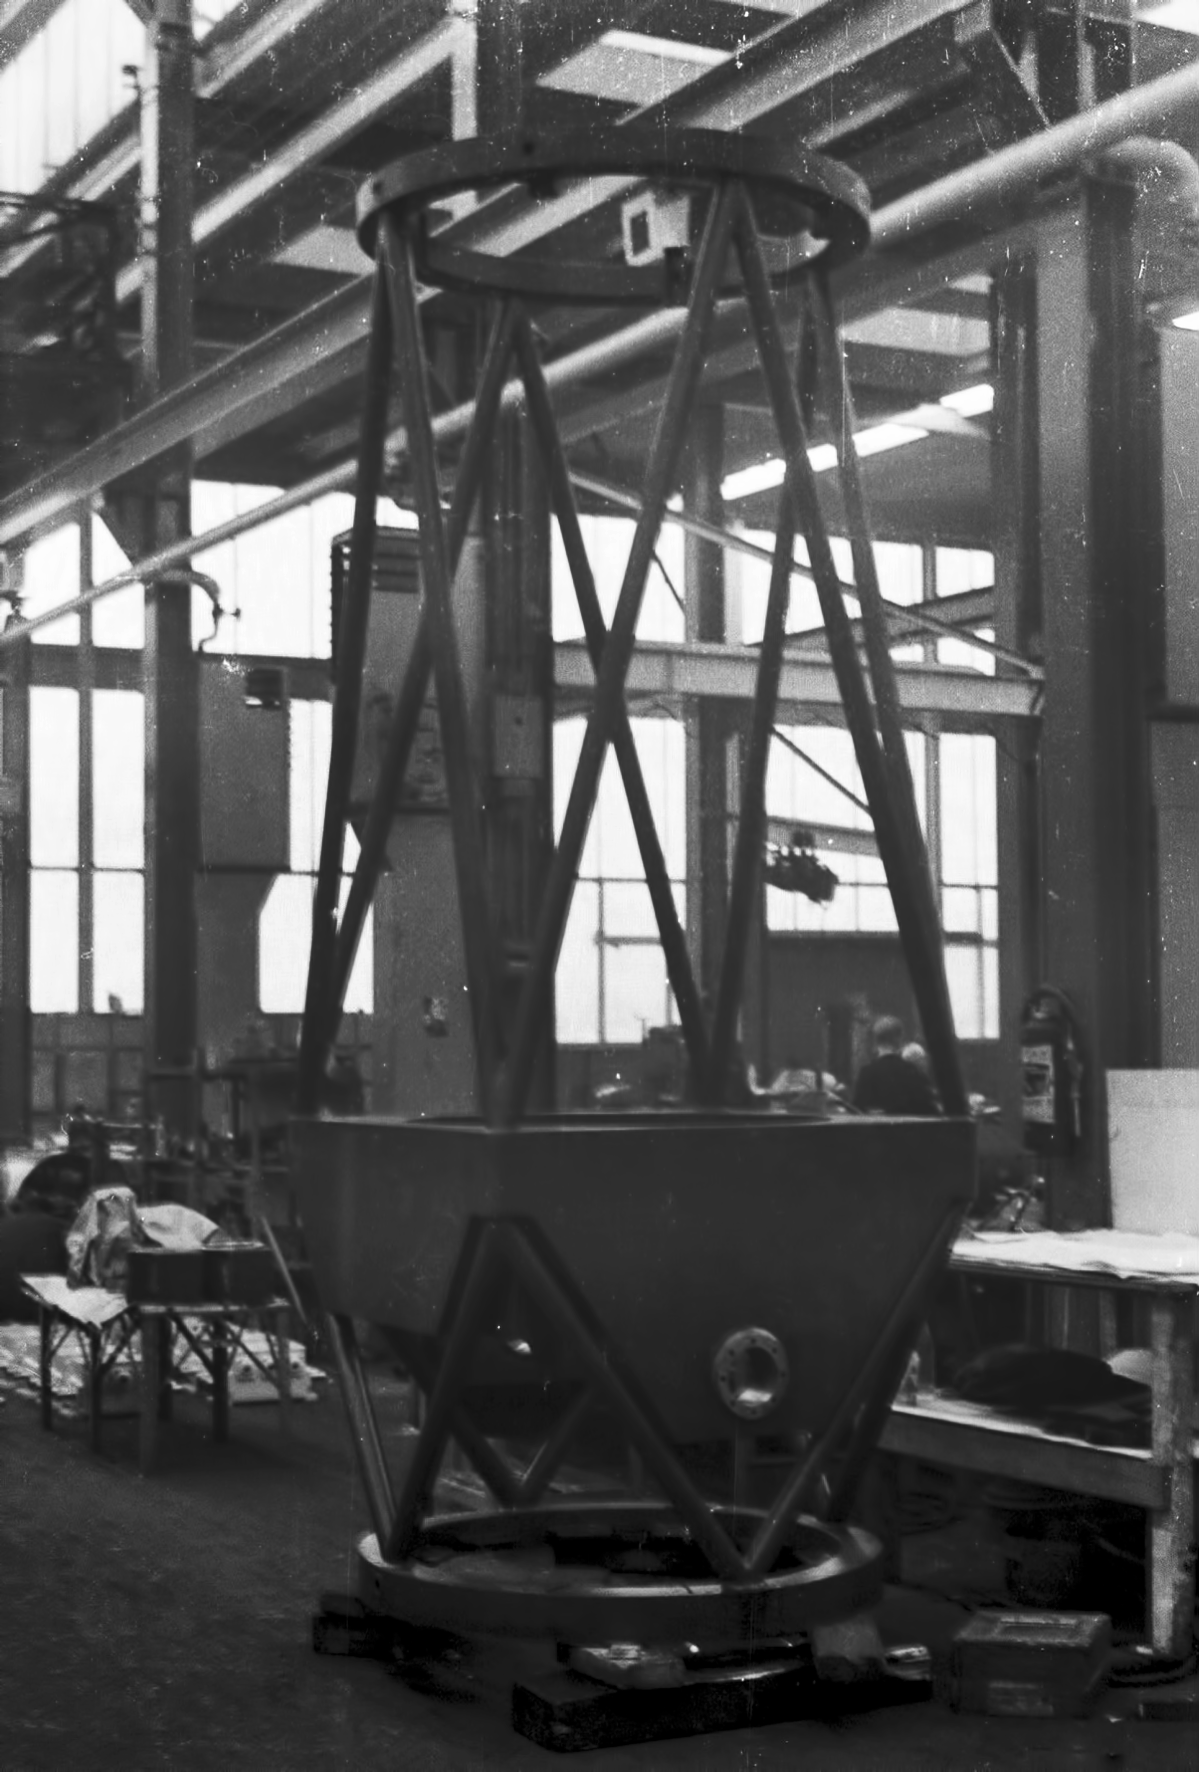

Assembly of the ESO 1-metre telescope

The ESO 1-metre telescope was the first telescope installed at the La Silla Observatory, in 1966. It was used until 1994 as a photometric telescope, both in the visible with a single channel photometer, and in the infrared with an InSb photometer and a bolometer. Since 1994 it has been fully dedicated to the DENIS project.

Credit: ESO